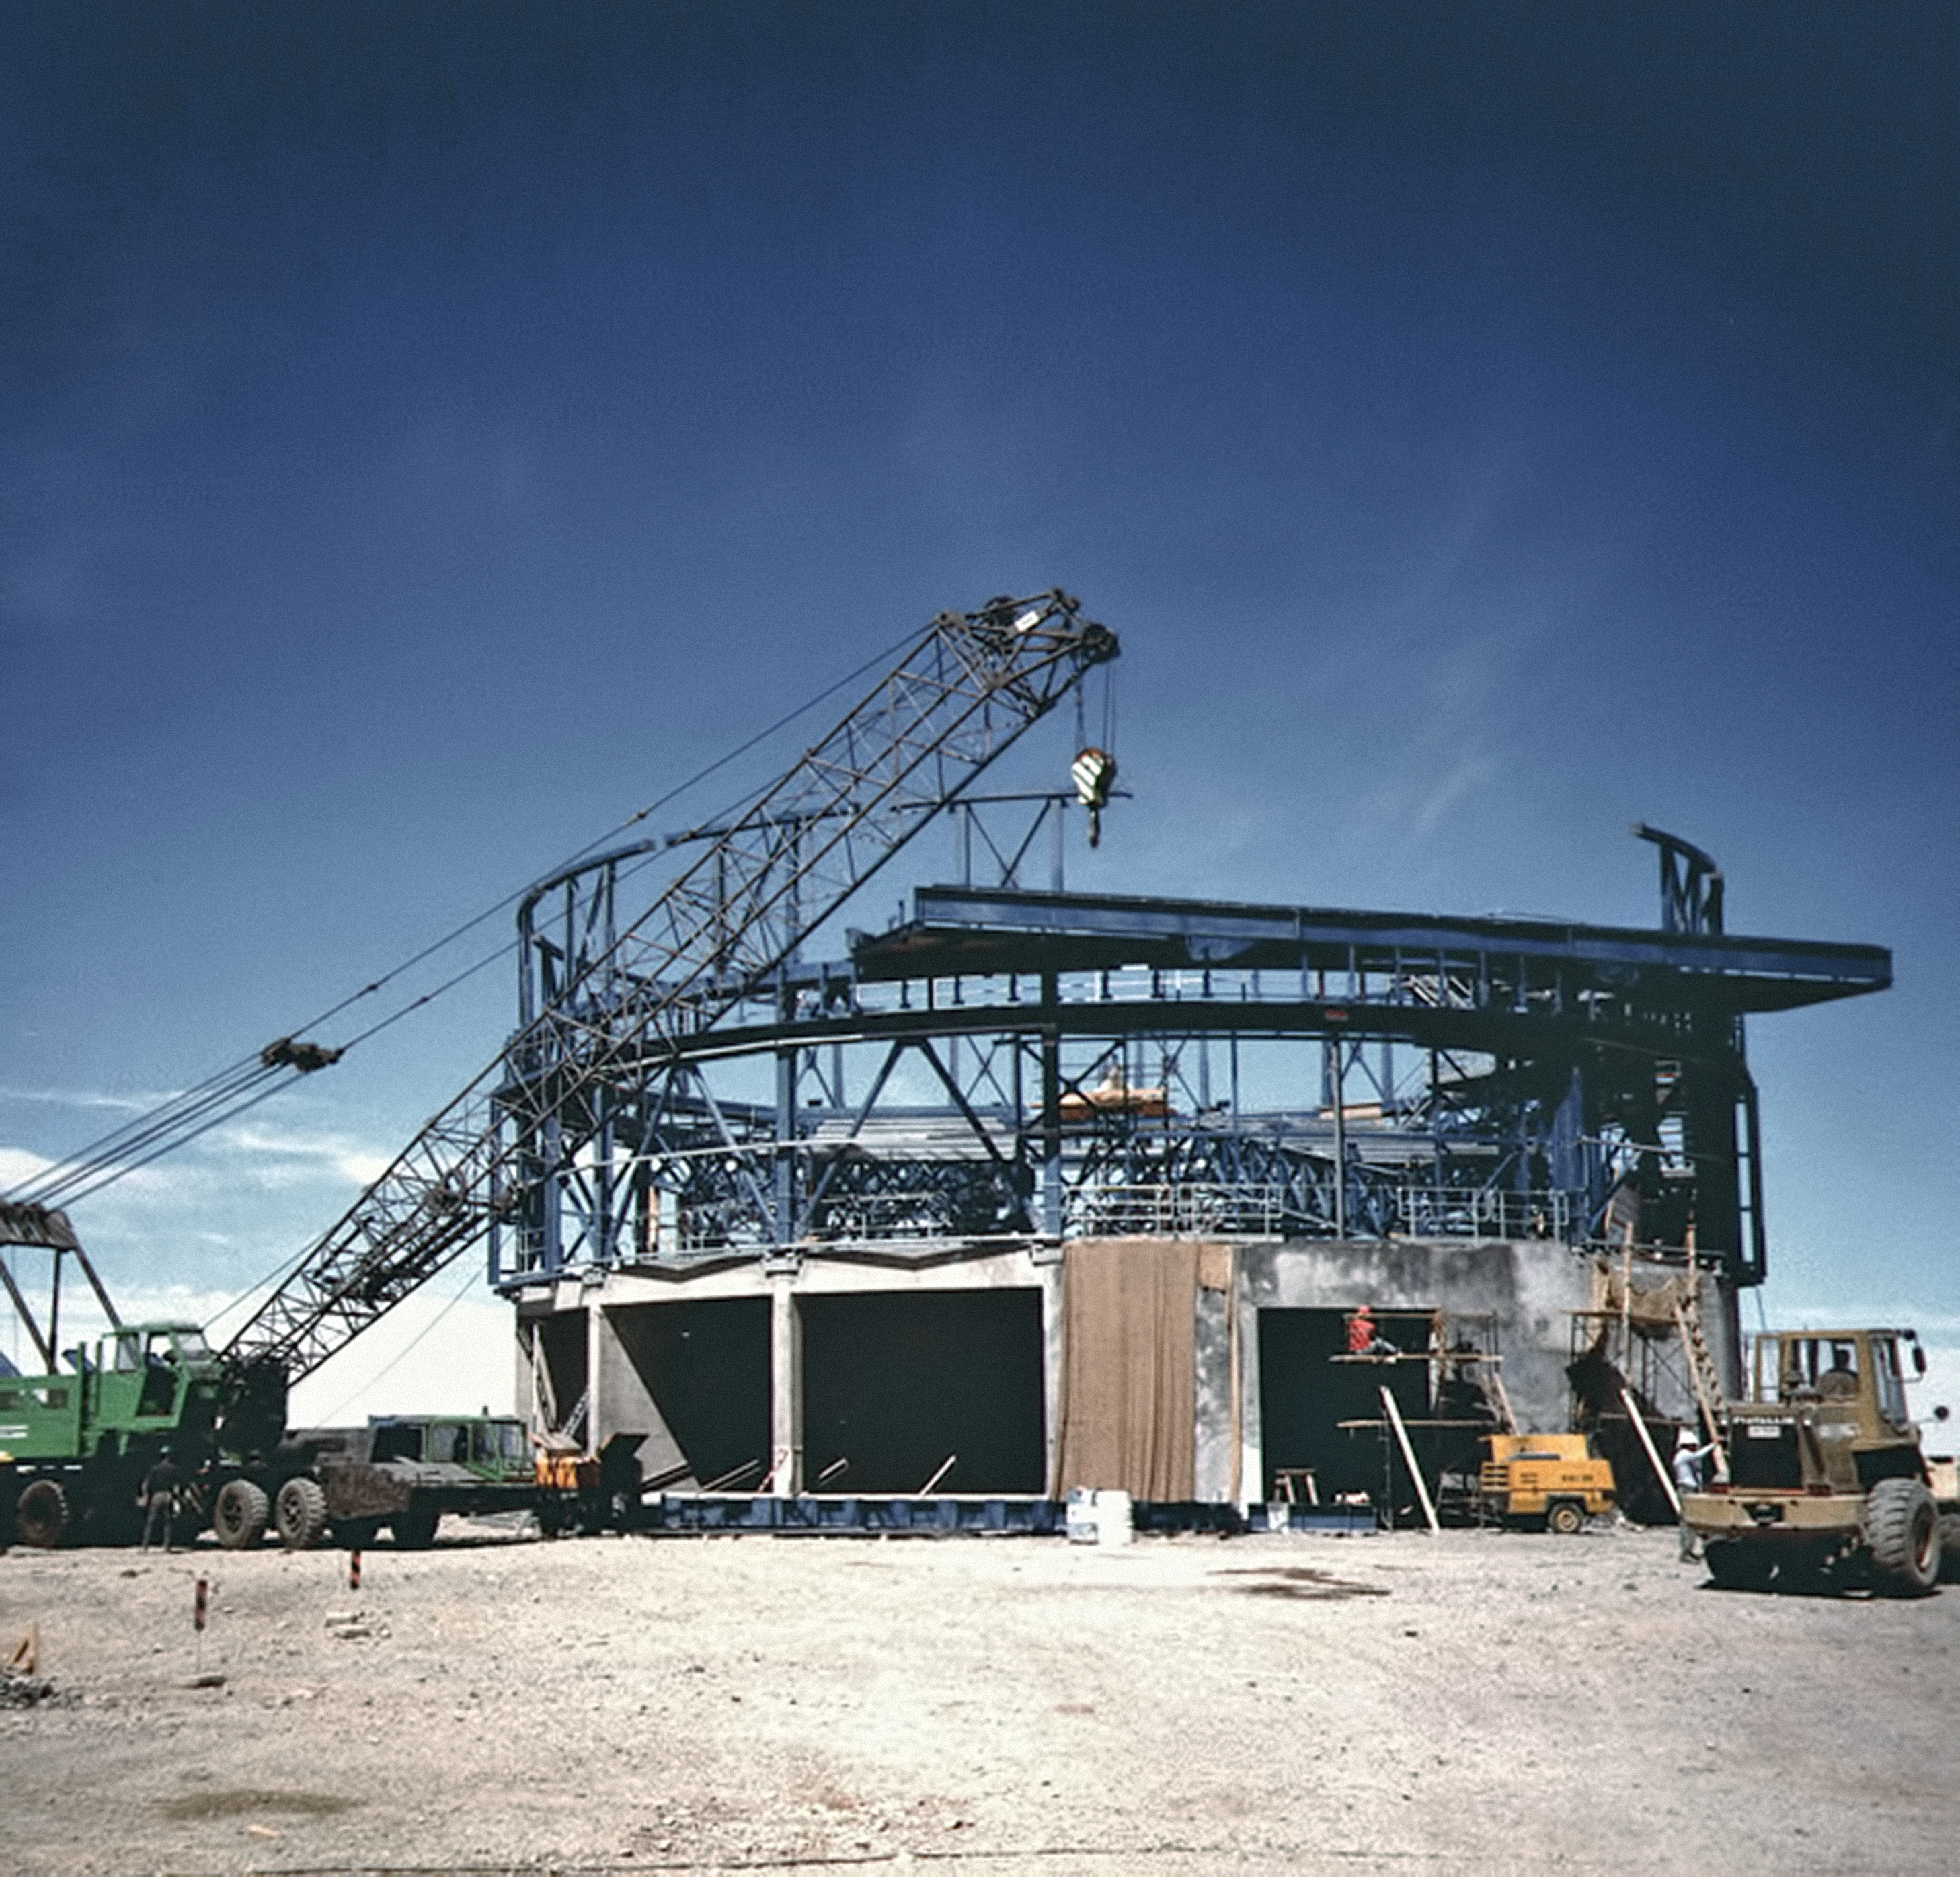

From Antu to Yepun (the historical image)

This is the historical image from the Then and Now comparison Picture of the Week: From Antu to Yepun — The construction of the VLT

Credit: ESO